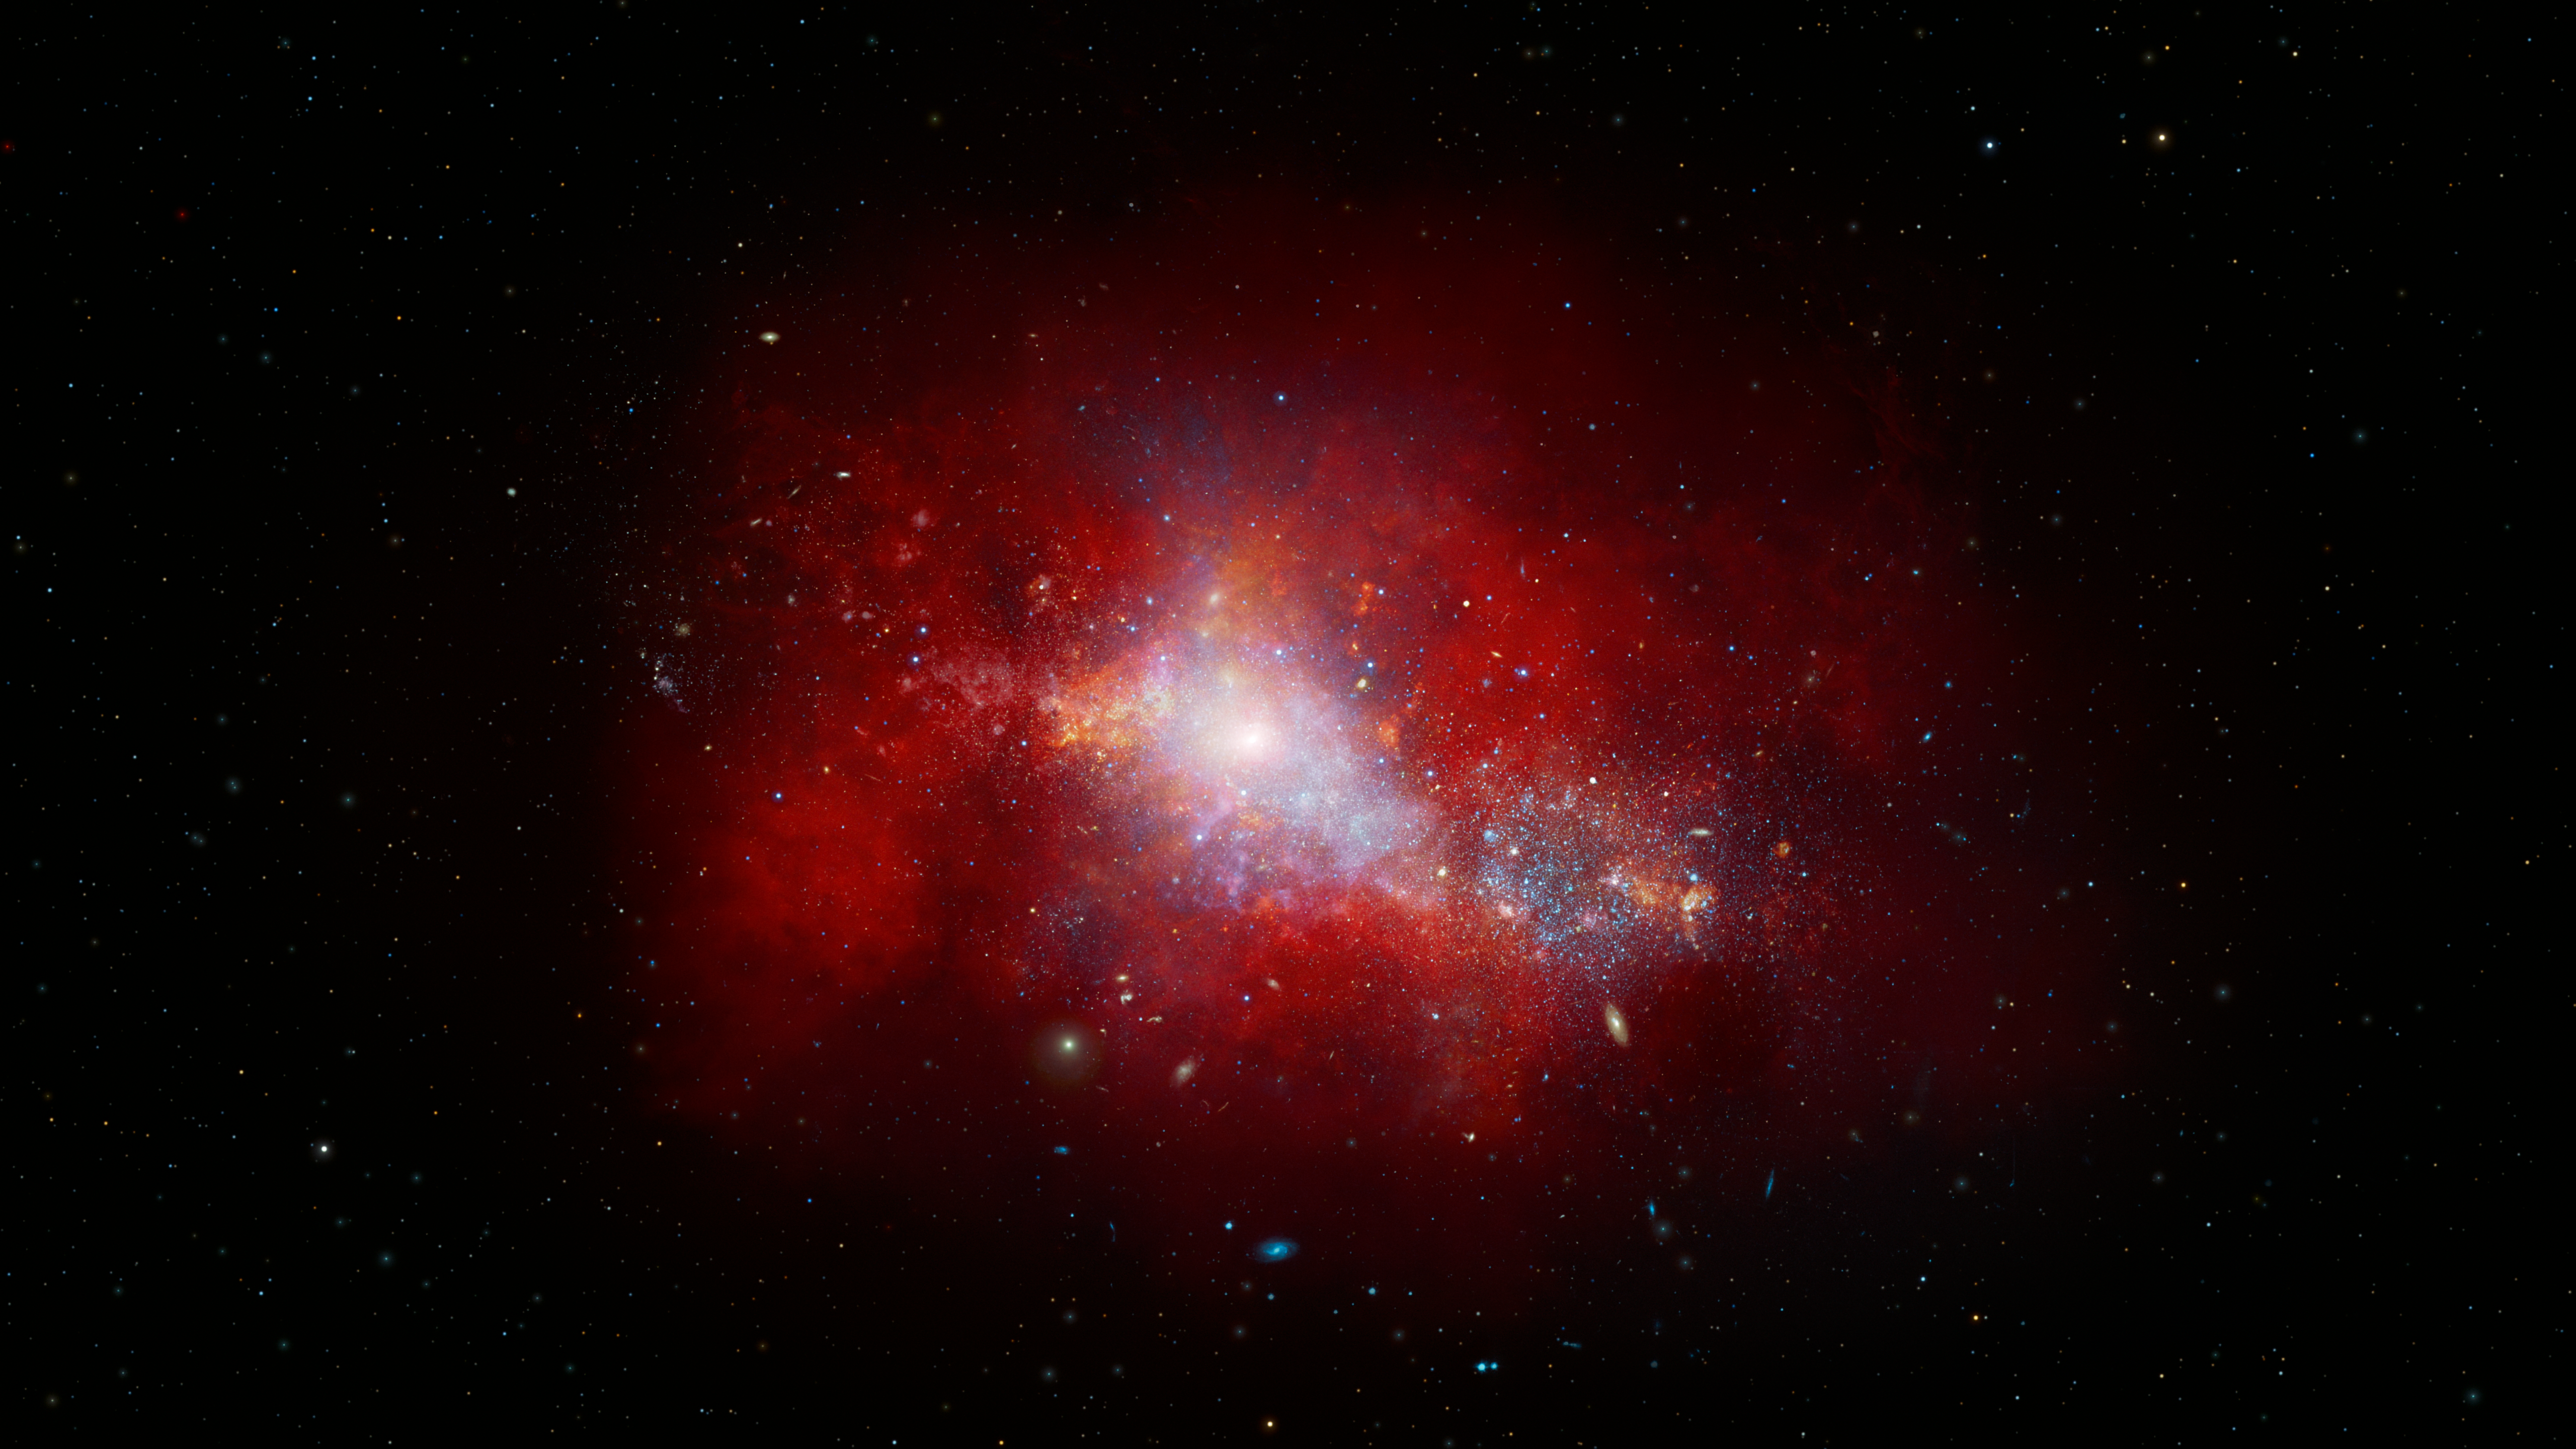

Artist’s Impression of Early-Universe Dwarf Galaxy

This artist’s illustration shows a red, early-Universe dwarf galaxy that hosts a rapidly feeding black hole at its center. Using data from NASA's JWST and Chandra X-ray Observatory, a team of U.S. National Science Foundation NOIRLab astronomers have discovered this low-mass supermassive black hole at the center of a galaxy just 1.5 billion years after the Big Bang. It is accreting matter at a phenomenal rate — over 40 times the theoretical limit. While short lived, this black hole’s ‘feast’ could help astronomers explain how supermassive black holes grew so quickly in the early Universe.

Credit: NOIRLab/NSF/AURA/J. da Silva/M. Zamani